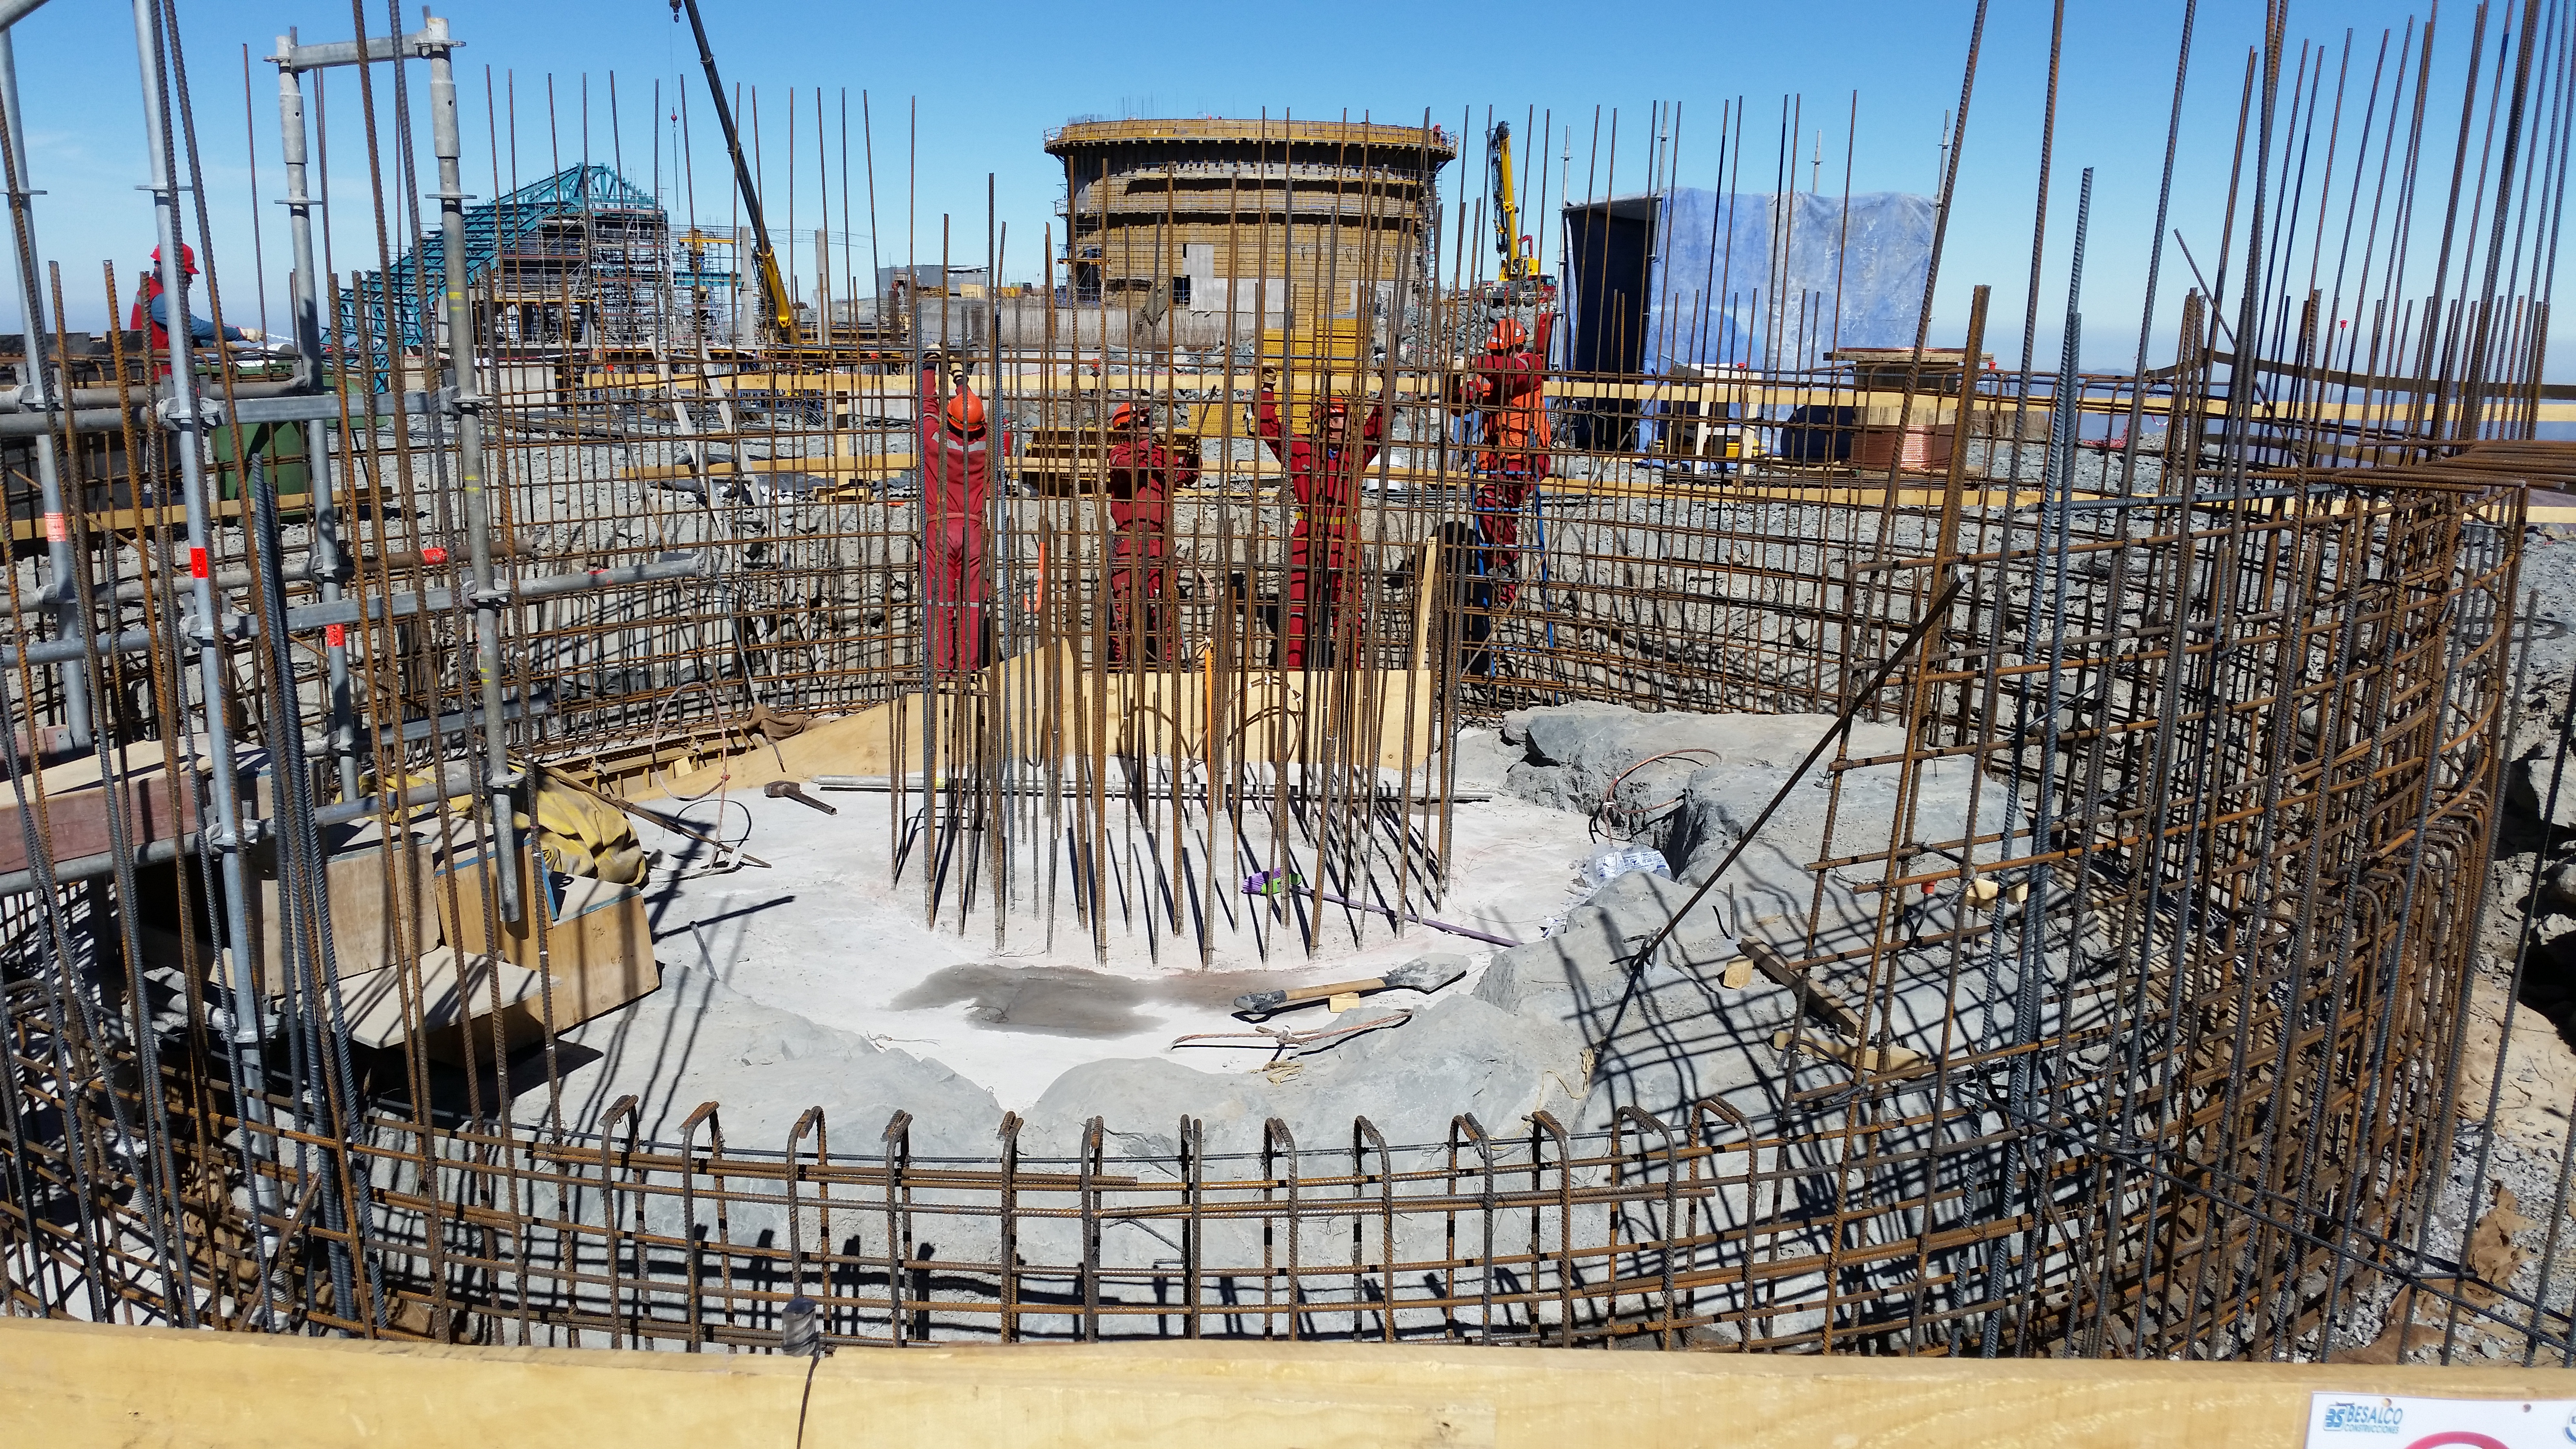

Calibration telescope

Work begins on the calibration telescope.

Credit: Rubin Observatory/NSF/AURA